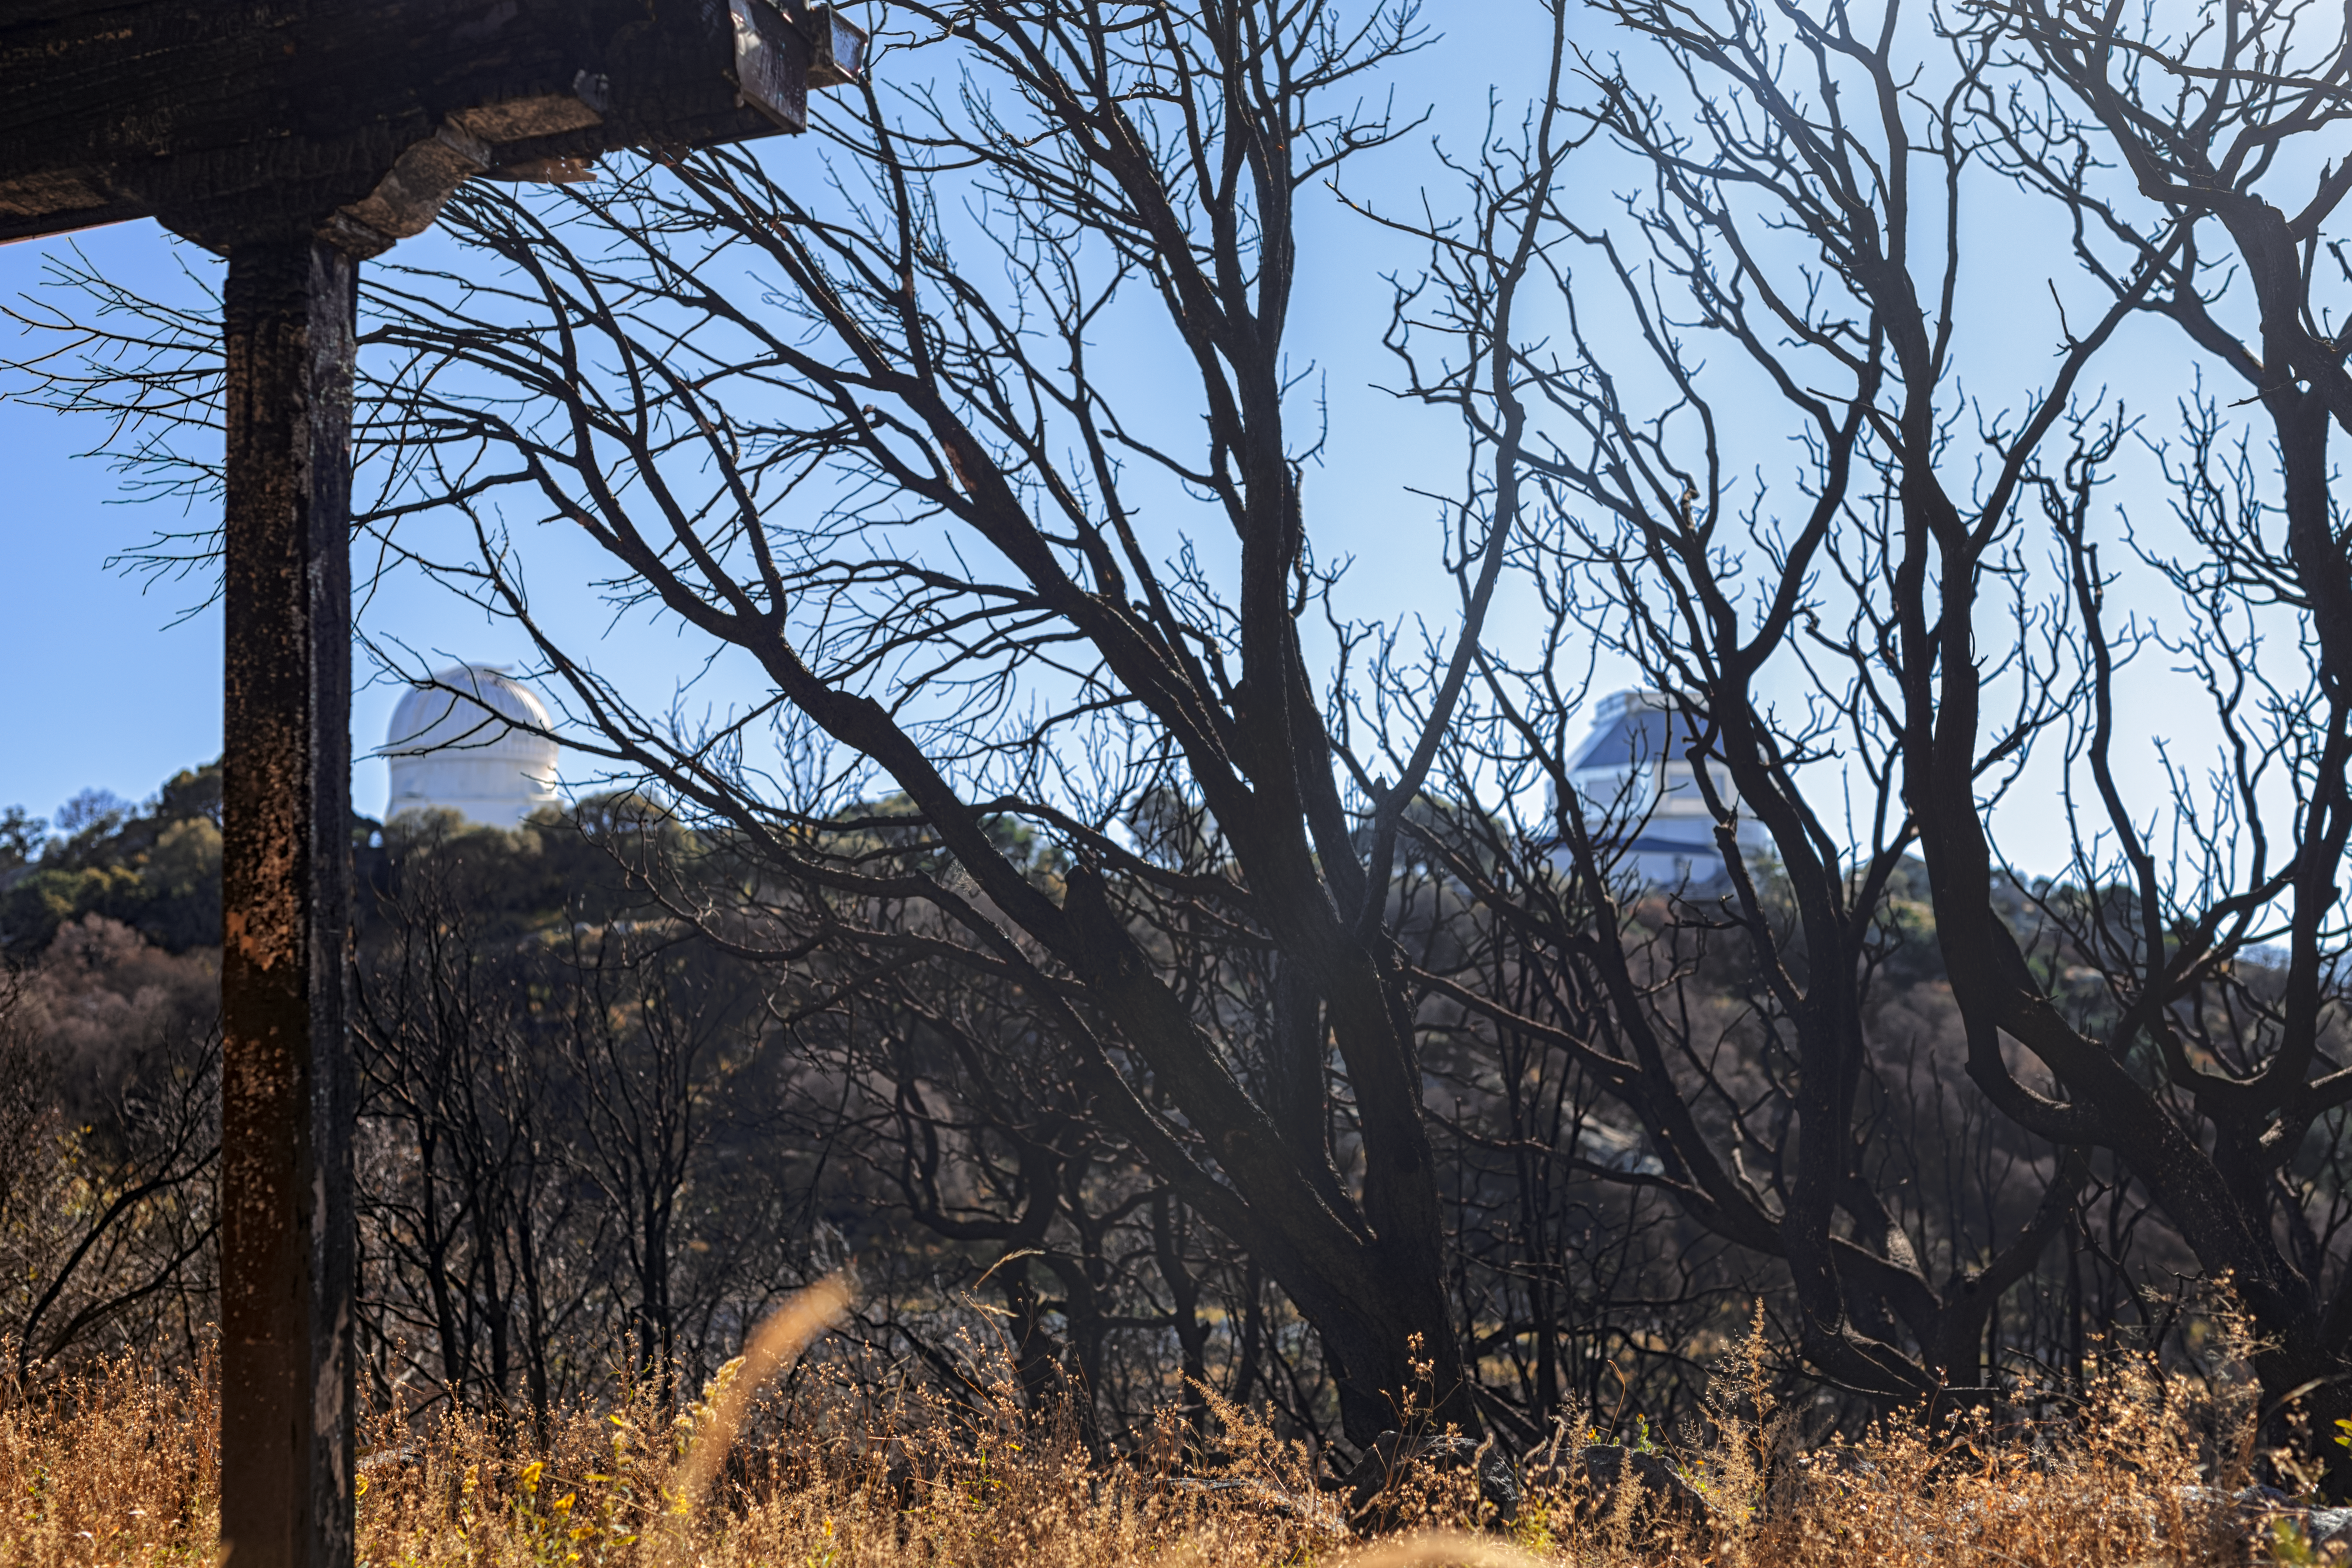

Contreras Fire Aftermath

The aftermath of the Contreras Fire that swept through Kitt Peak National Observatory in June 2022.

Credit: KPNO/NOIRLab/NSF/AURA/P. Horálek